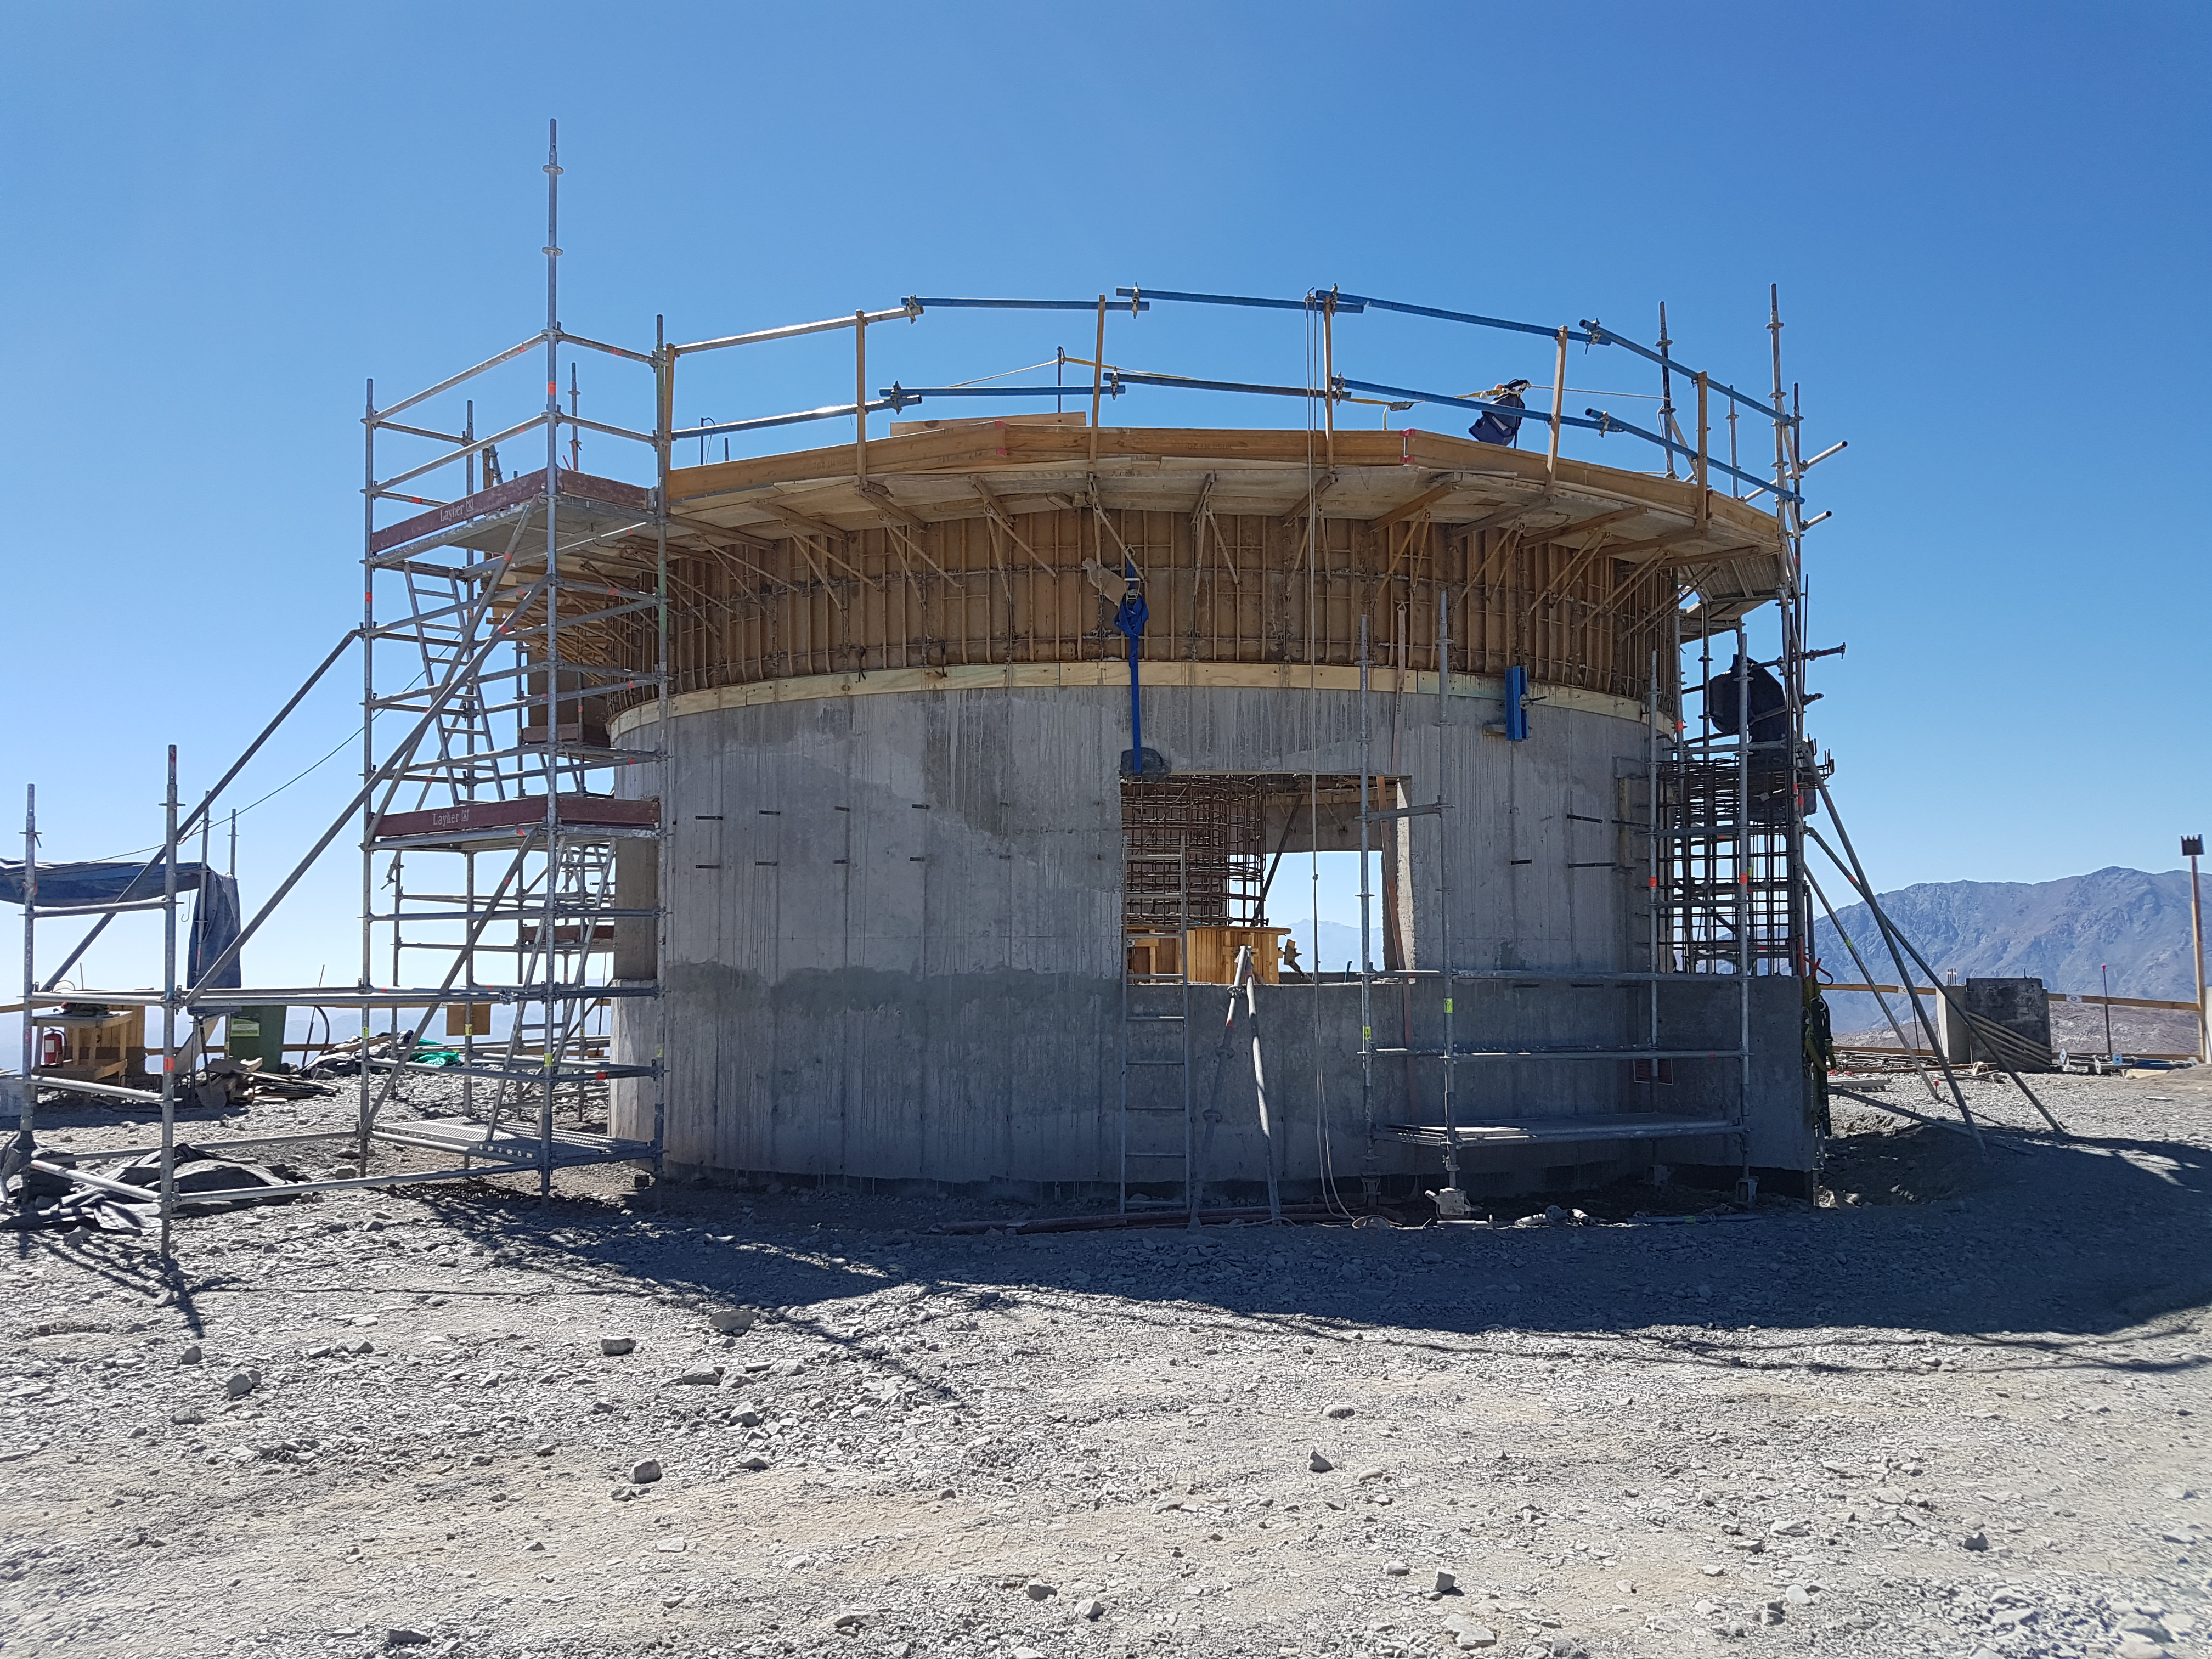

Construction Update

Credit: Rubin Observatory/NSF/AURA